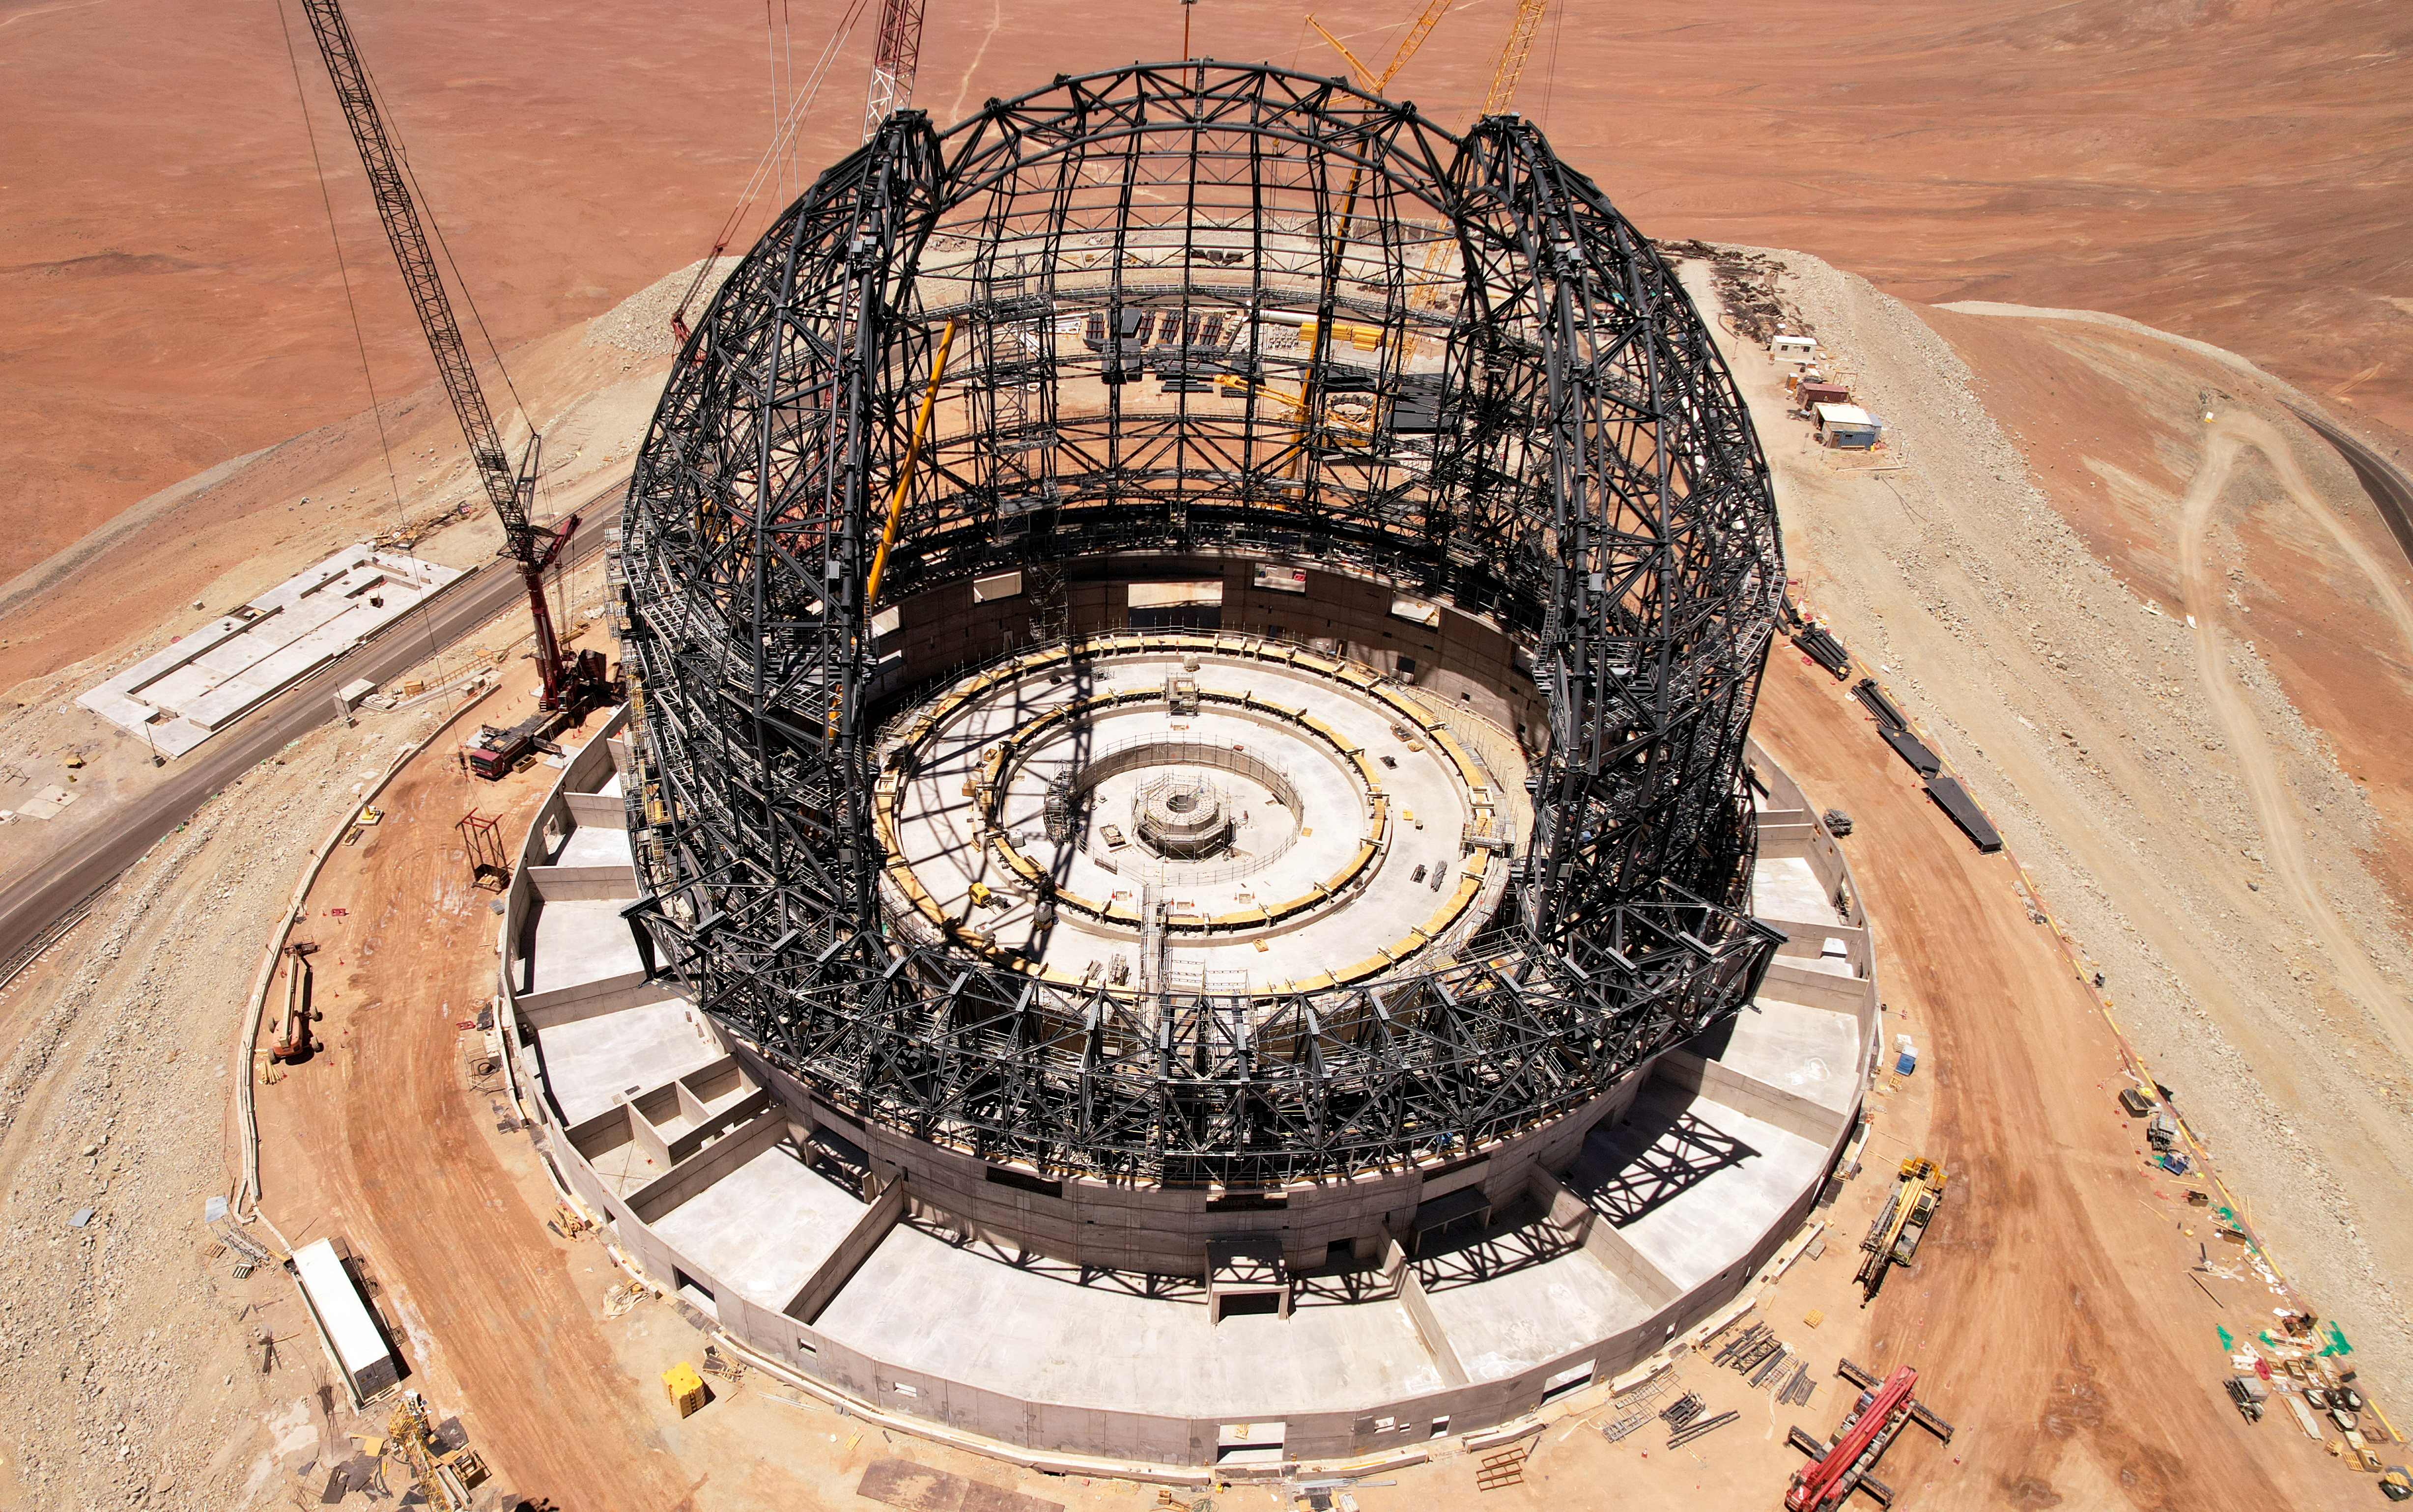

Nearly there: the frame of the ELT dome

Construction of the dome frame of ESO’s Extremely Large Telescope (ELT) was nearing completion when this drone shot was taken in late October 2023. The steel structure has taken shape and resembles a familiar hemispherical dome. The large gap in the frame is where the slit doors will open, providing an aperture of 41 metres for the ELT to peer out at the Universe through.

Credit: ESO/G. Vecchia